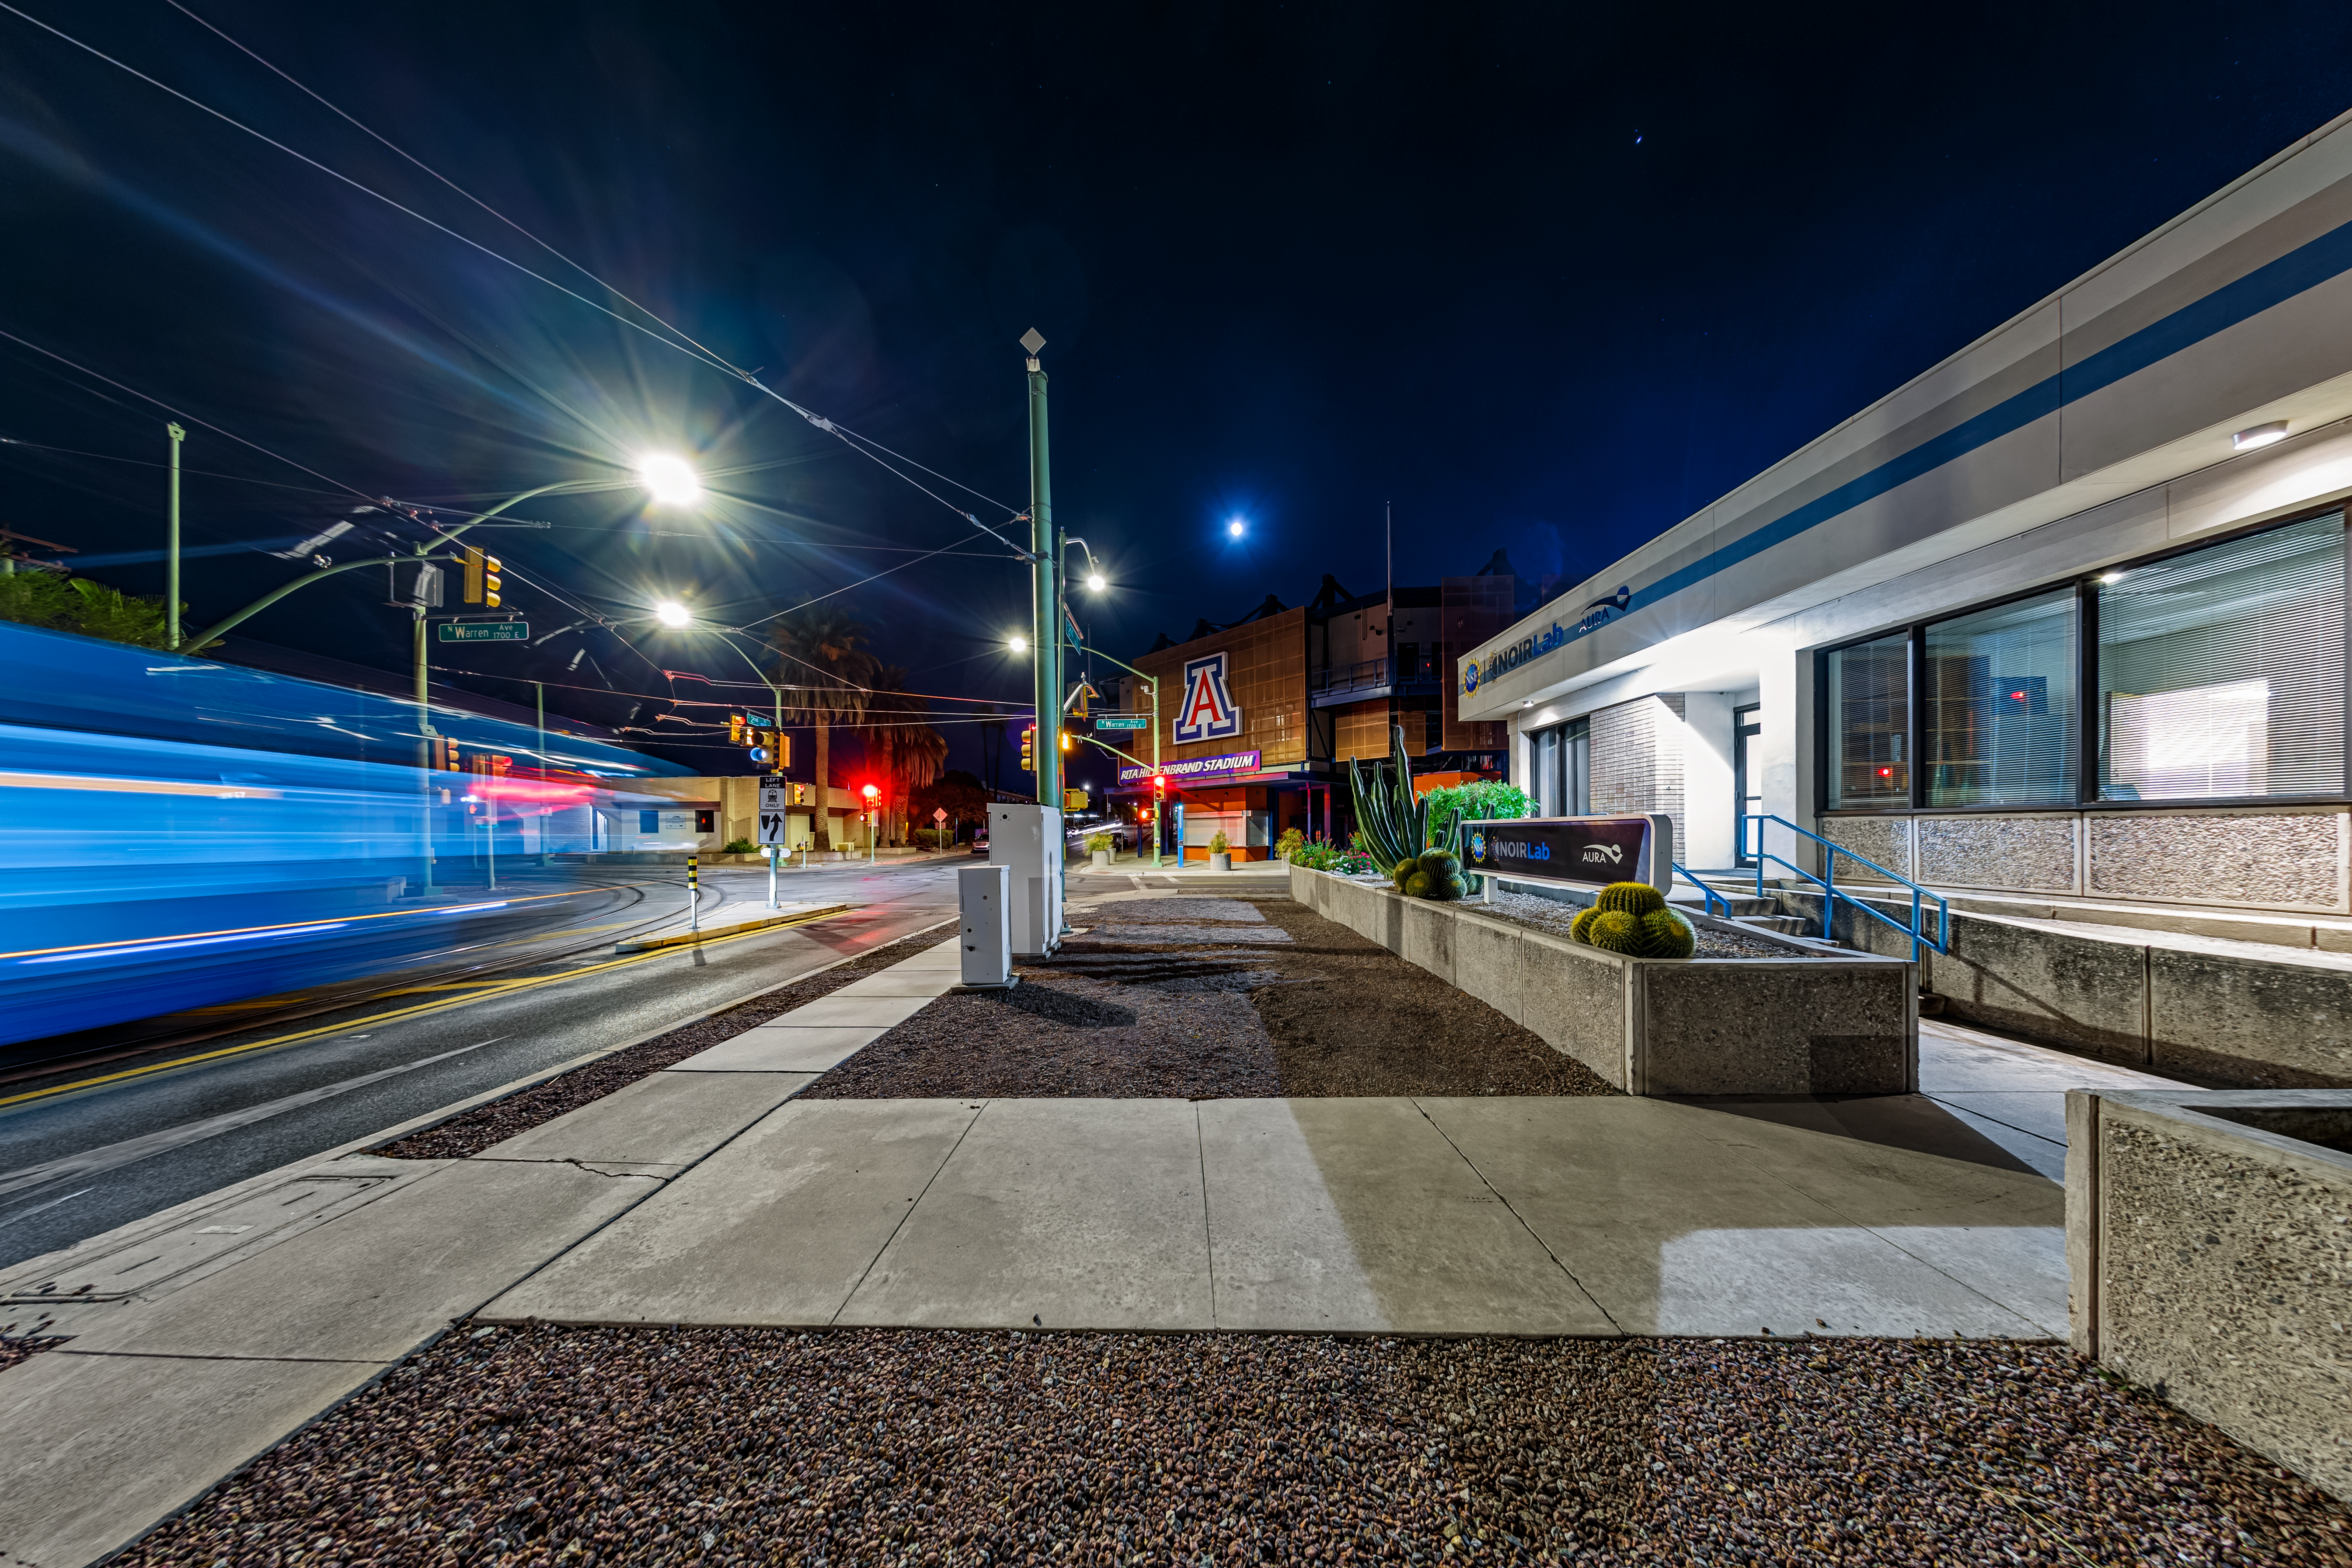

NOIRLab HQ North-East Entrance

A view of the NOIRLab Headquarters north-east entrance at night in Tucson, Arizona.

Credit: NOIRLab/NSF/AURA/P. Horálek